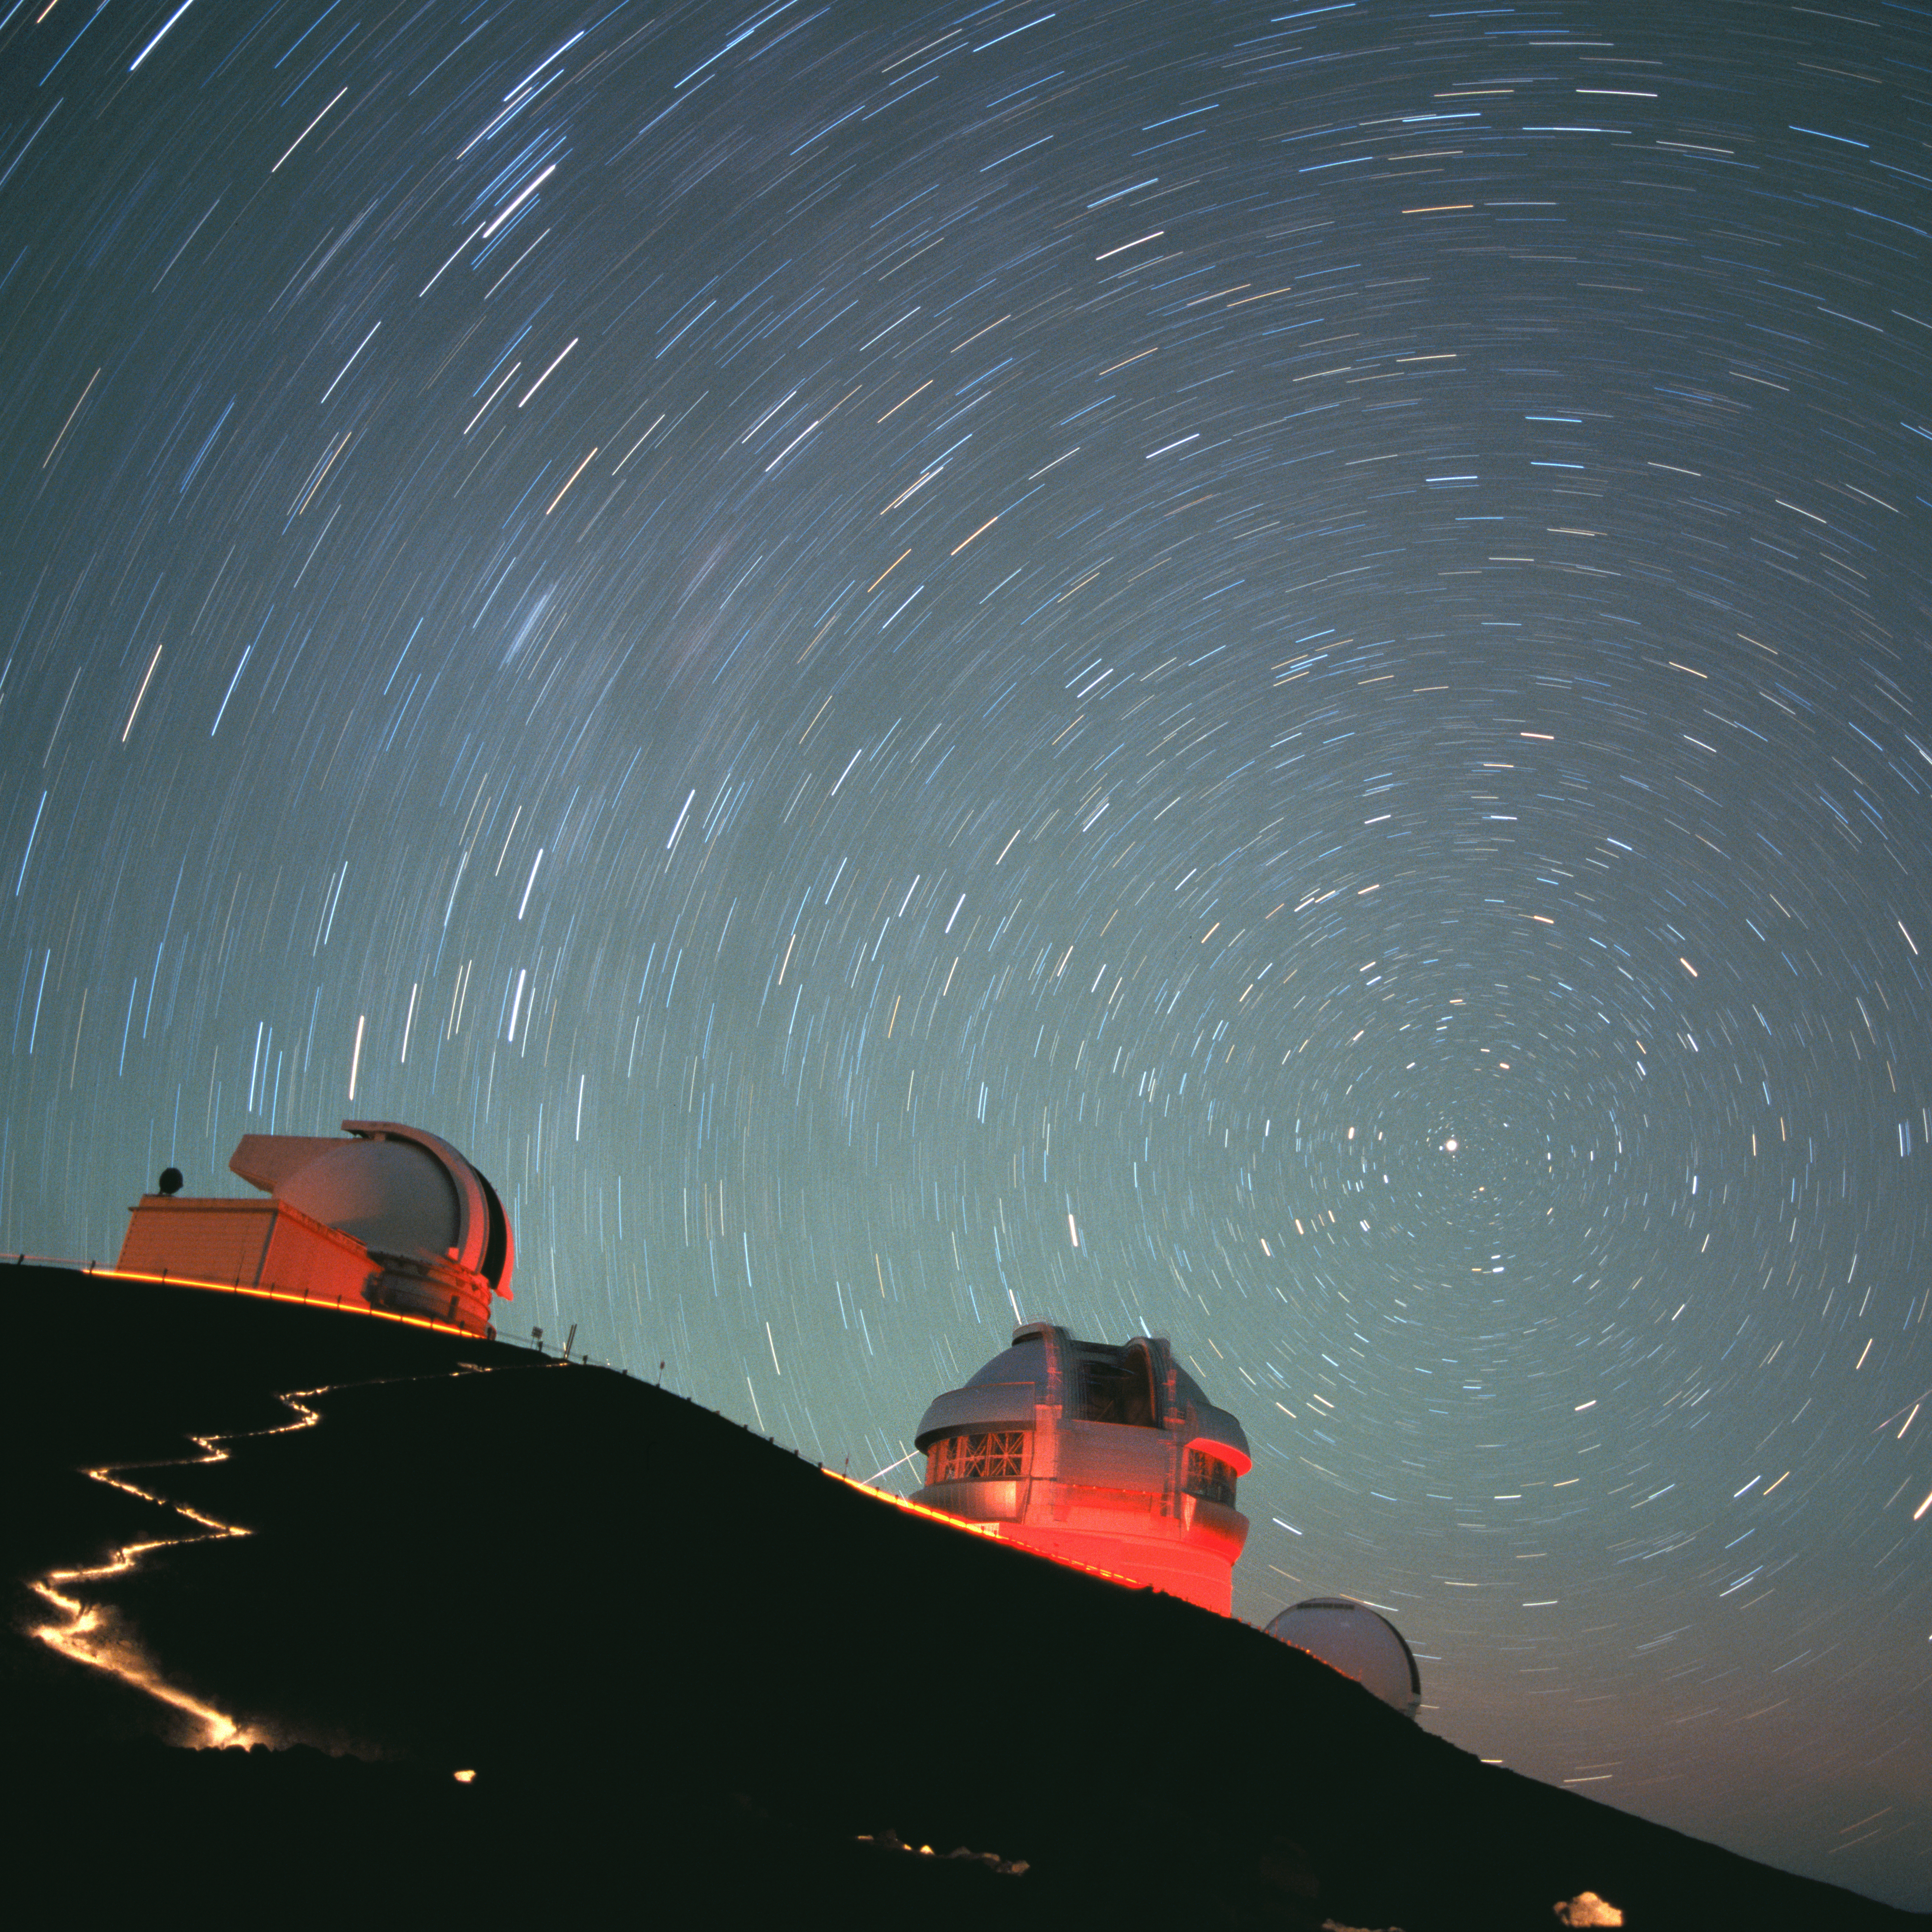

Leonid Meteor Shower over Maunakea

Credit: International Gemini Observatory